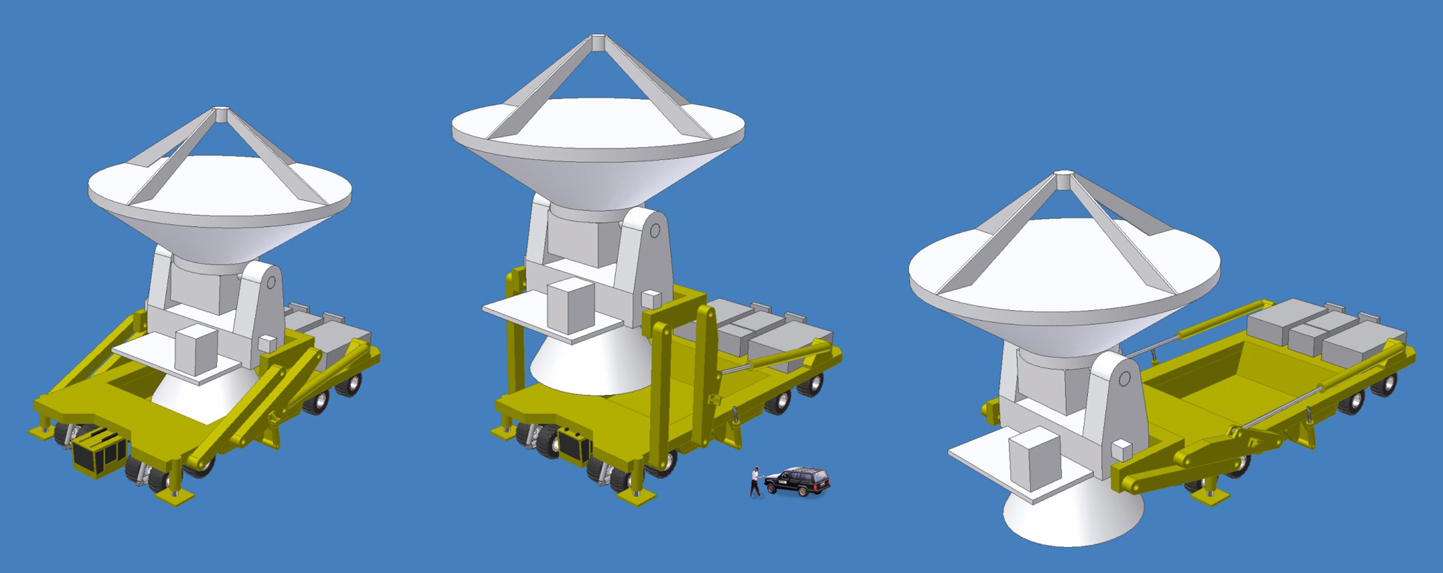

The ALMA transporter (artist's impression)

Artist's impression of the ALMA transporters (as of Dec 2005). Each of the ALMA transporters will be 10 m wide, 4.5 m high and 16 m long.

Credit: ALMA (ESO/NAOJ/NRAO)/H. Heyer (ESO)